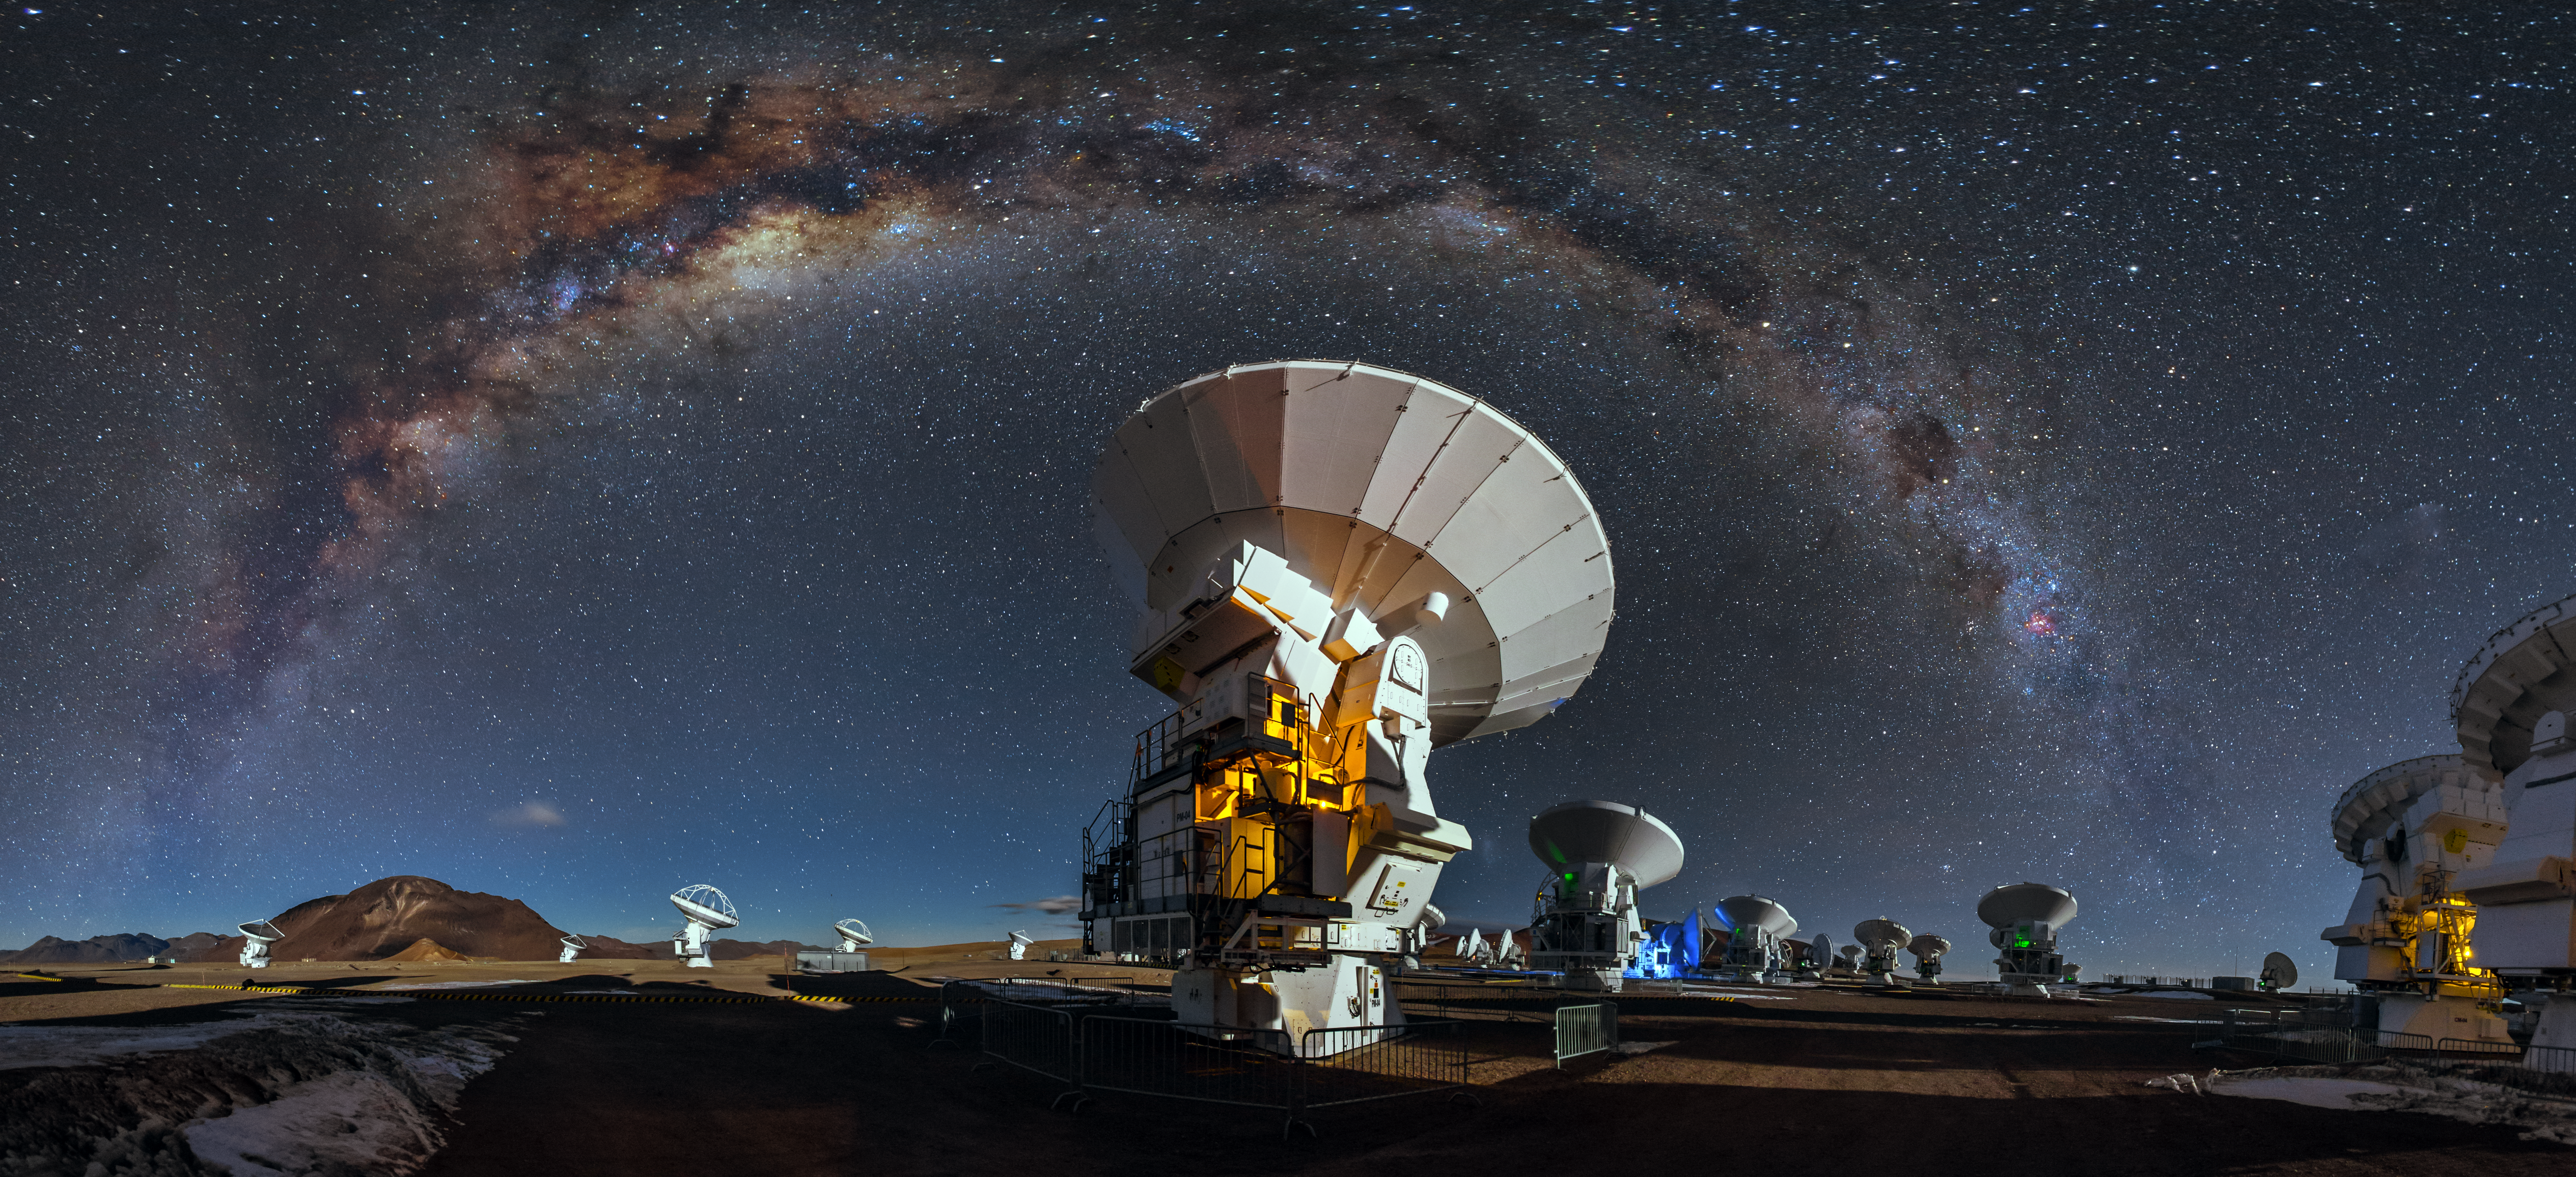

Celestial blanket

Like a celestial blanket the Milky Way forms an arc high above the antennas of the Atacama Large Millimeter/submilimeter Array. This arc is caused by the panoramic view of the image.

Credit: A. Duro/ESO